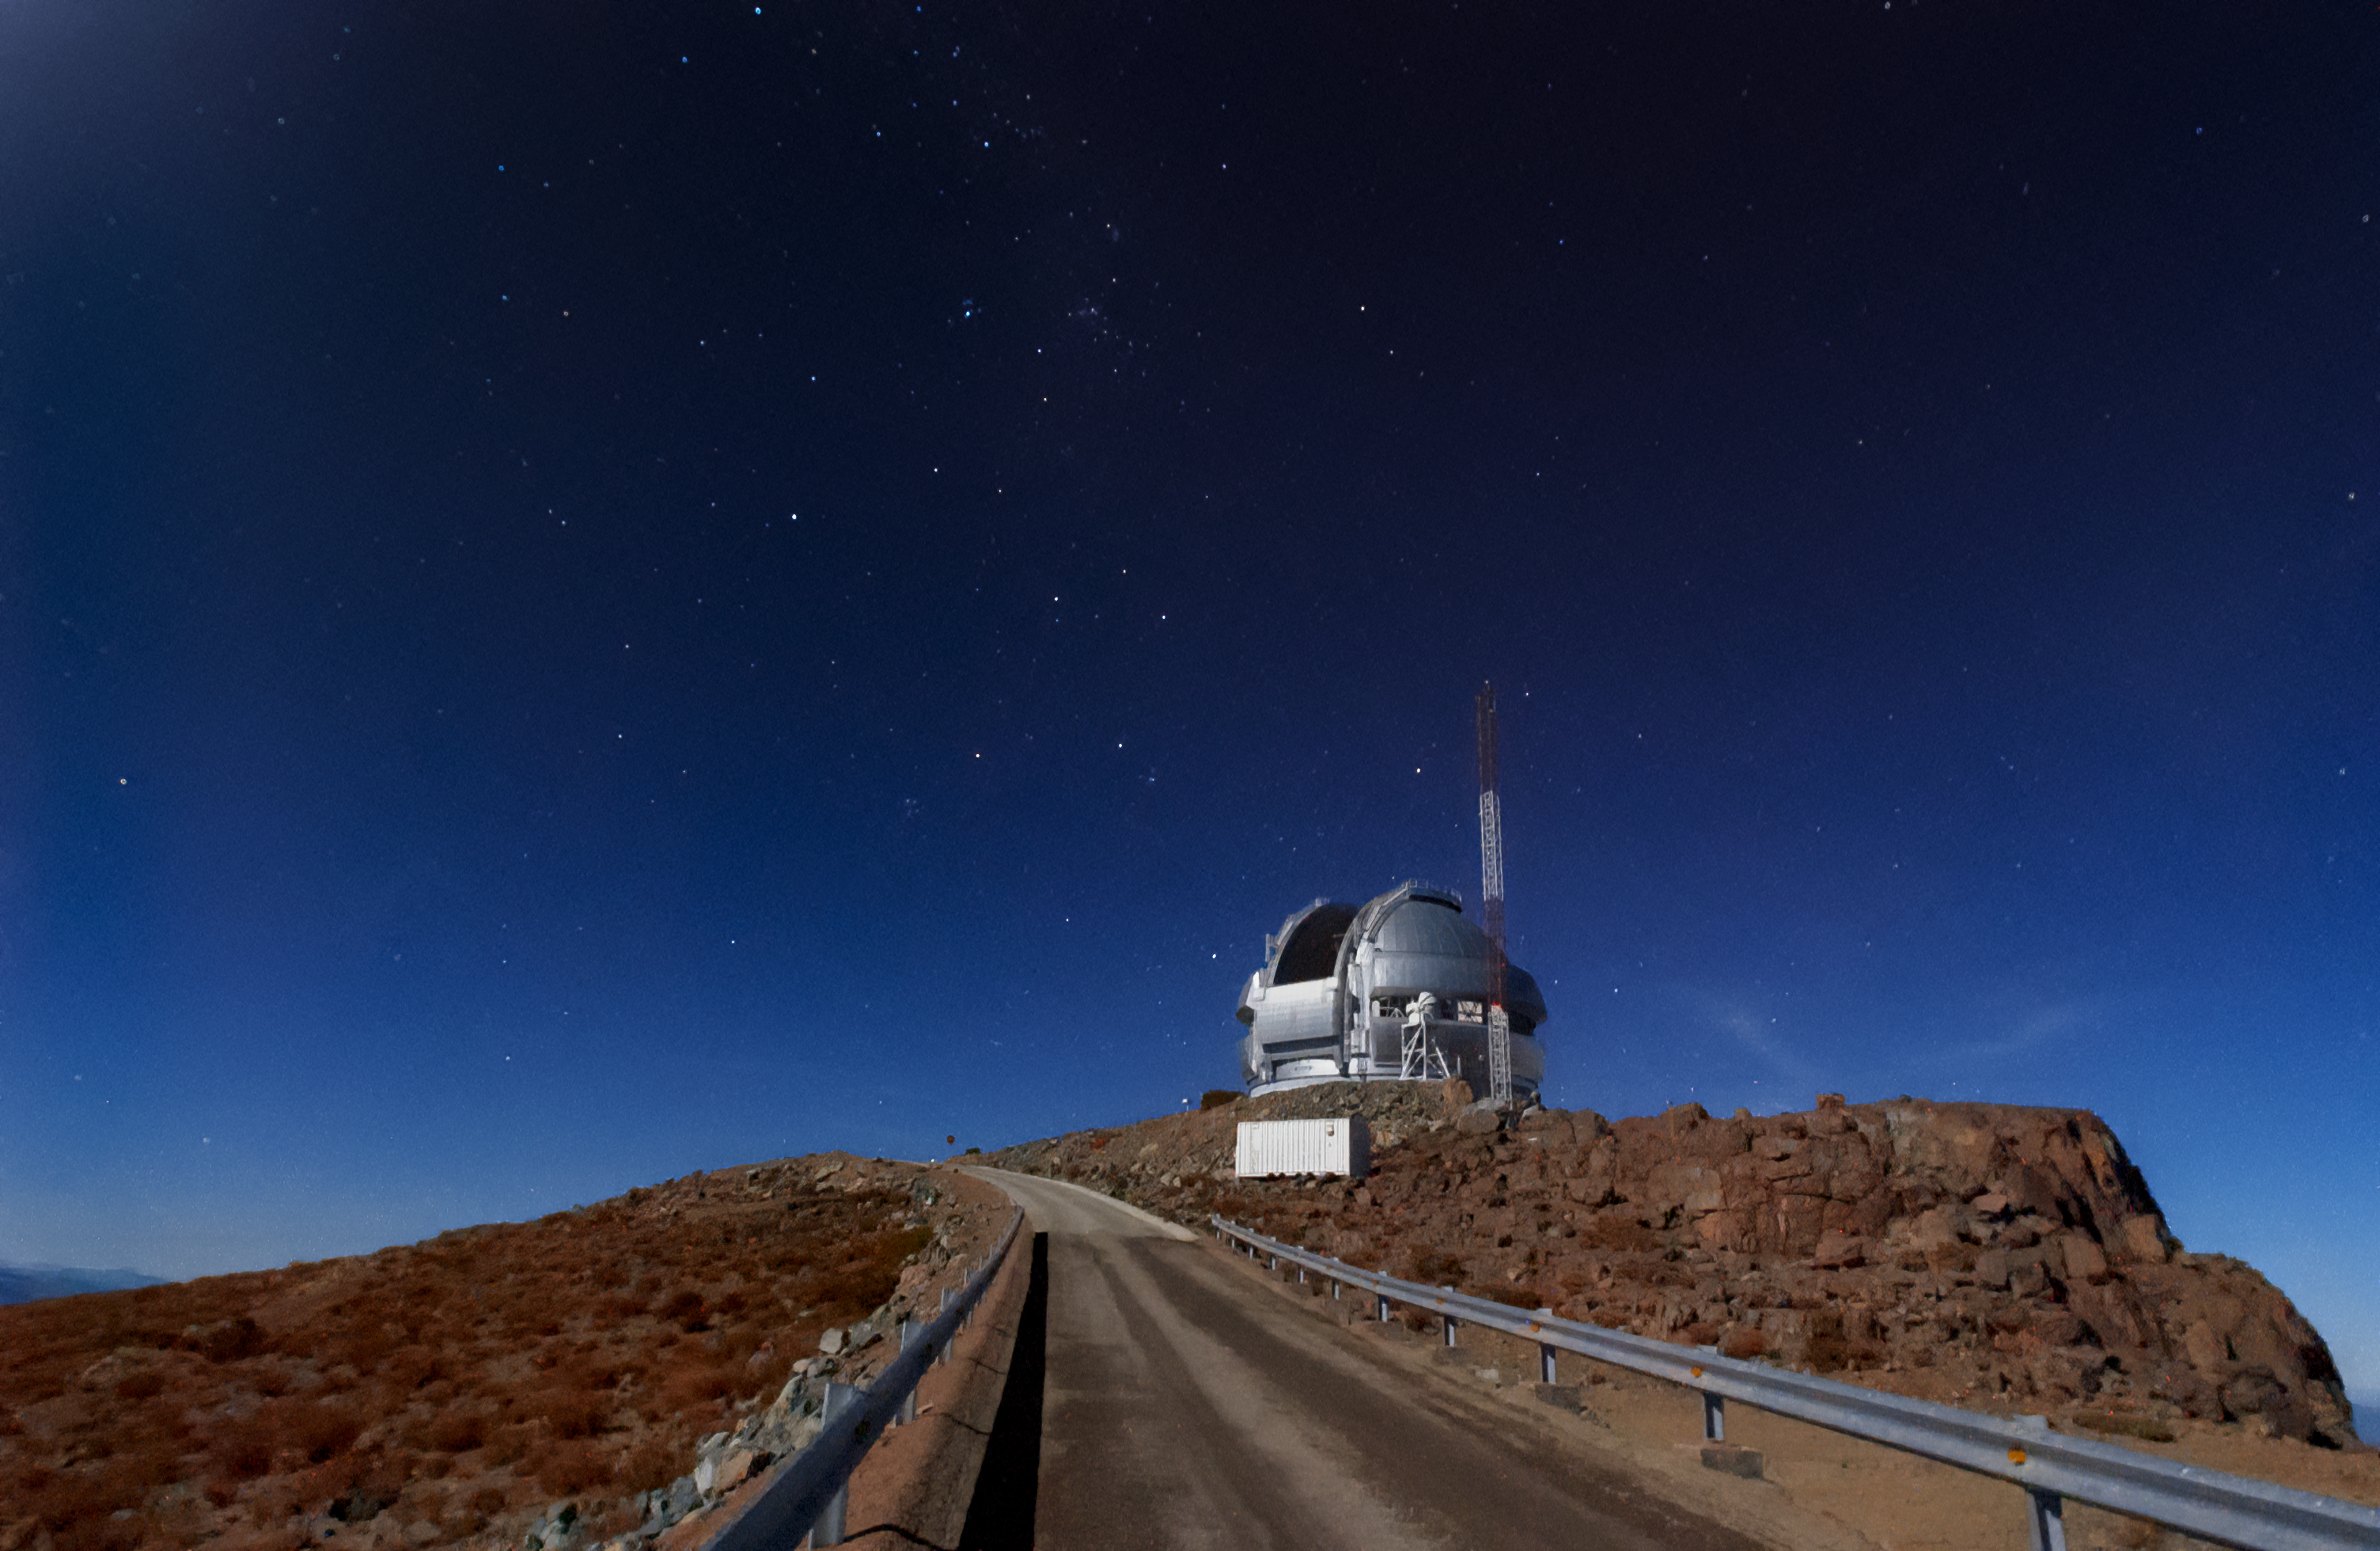

Twilight at Gemini South

This photo shows twilight at the Gemini South 8-meter telescope located on Cerro Pachón, Chile. Gemini South is a part of the International Gemini Observatory, a program of NSF NOIRLab.

Credit: International Gemini Observatory/NOIRLab/AURA/NSF/M. Paredes